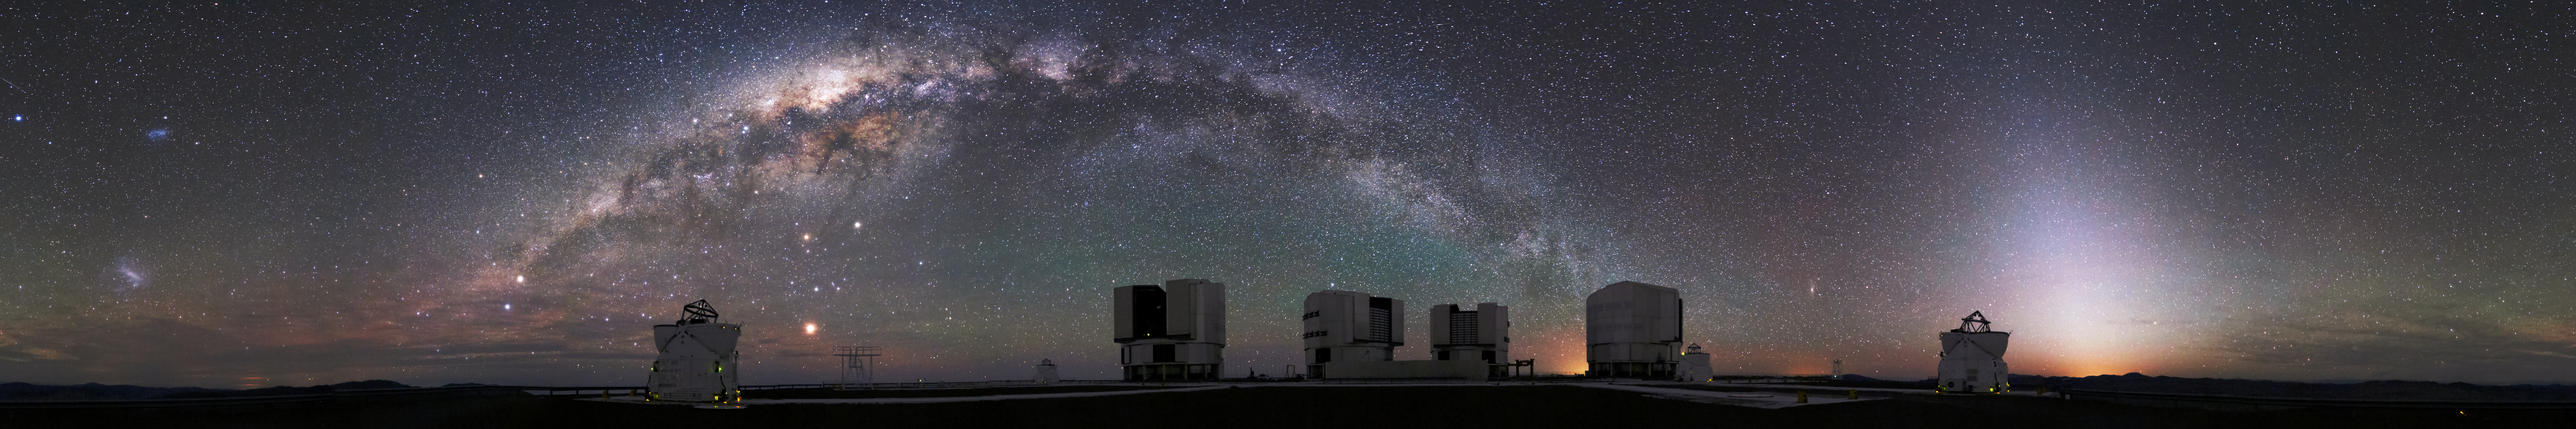

Milky Way over Paranal

The Milky Way hangs over the Very Large Telescope (VLT) in this spellbinding panorama taken at ESO's Paranal Observatory in the Atacama desert, Chile.

The superbly dark skies allow fine details in the night sky to be observed. Zodiacal light can be seen to the right of the image and the Magellanic Clouds and the centre of the milky way are shown in stunning detail.

Credit: F. Char/ ESO